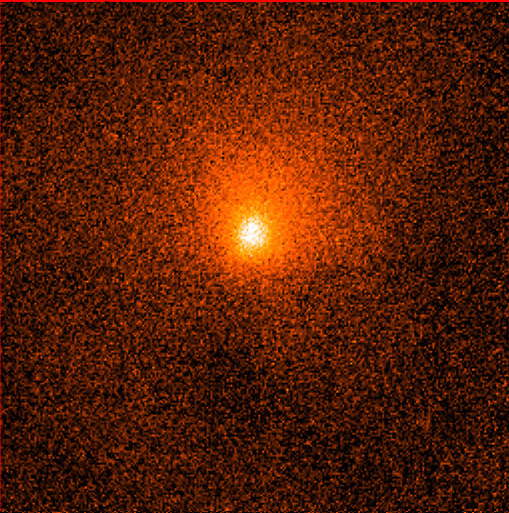

Adaptive optics image of comet Hale-Bopp

The image shows innermost part of the comet's head. It is reproduced from an image that was obtained by Anne-Marie Lagrange, Jean Luc Beuzit and Patrice Bouchet on August 16-17, 1995, with the ADONIS adaptive optics instrument at the 3.6-metre telescope on La Silla. It is a composite of three 1-minute exposures through an infrared K-filtre centred at wavelength 2.2 microns. The field measures 13 x 13 arcseconds. The pixel size is 0.05 arcseconds. North is up and east is to the left. On this photo, the central condensation of the comet is clearly extended; it measures about 1.7 arcseconds across (FWHM), or about 7700 kilometres at the distance of the comet. It represents the densest part of the cloud of dust particles that surrounds the cometary nucleus. An asymmetric coma (dust cloud) extends towards the North.

Credit: ESO